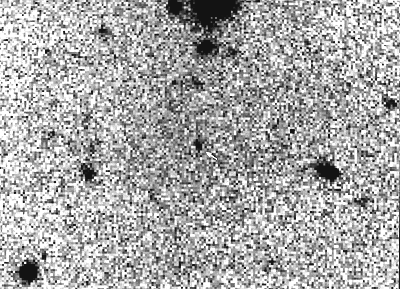

Transneptunian object 1994 TG2

This photo shows the faint image (arrow) of a new transneptunian object, discovered with the ESO 3.5-metre New Technology Telescope in October 1994. It is here seen in a negative reproduction (dark stars on white sky) of the CCD frame on which it was first noticed.

It was detected because of its extremely slow motion, only 3 arcsec/hour. Six accurate positions were measured and allowed to determine an approximate distance of about 42 AU, that is 6300 million kilometres from the Sun. This is far outside the orbit of the outermost, large planet, Neptune (4500 million kilometres); hence the classification as a "transneptunian" object.

It has in the meantime been given the designation "1994 TG2" by the Minor Planet Center of the International Astronomical Union. The observed magnitude is about 24, i.e., it is about 16 million times
fainter than the faintest objects that can be perceived with the unaided eye. Its diameter is probably 100 - 200 kilometres.

1994 TG2 is the 17th transneptunian object found during the past two years. Nine of these have distances between 31 and 36 AU, the other eight between 40 and 45 AU. None have so far been found in the gap in between; this may be an effect of Neptune's gravitational attraction. Colour measurements of some of the brightest have shown that they are unusually red.

The transneptunian objects represent an entirely new class of objects in the solar system. It is not yet clear how they may be related to other minor bodies like comets and minor planets, and whether Pluto and its moon Charon, as well as the Neptunian moon Triton (which was observed from close quarters by Voyager 2 in 1989), also belong to this class.

Credit: ESO